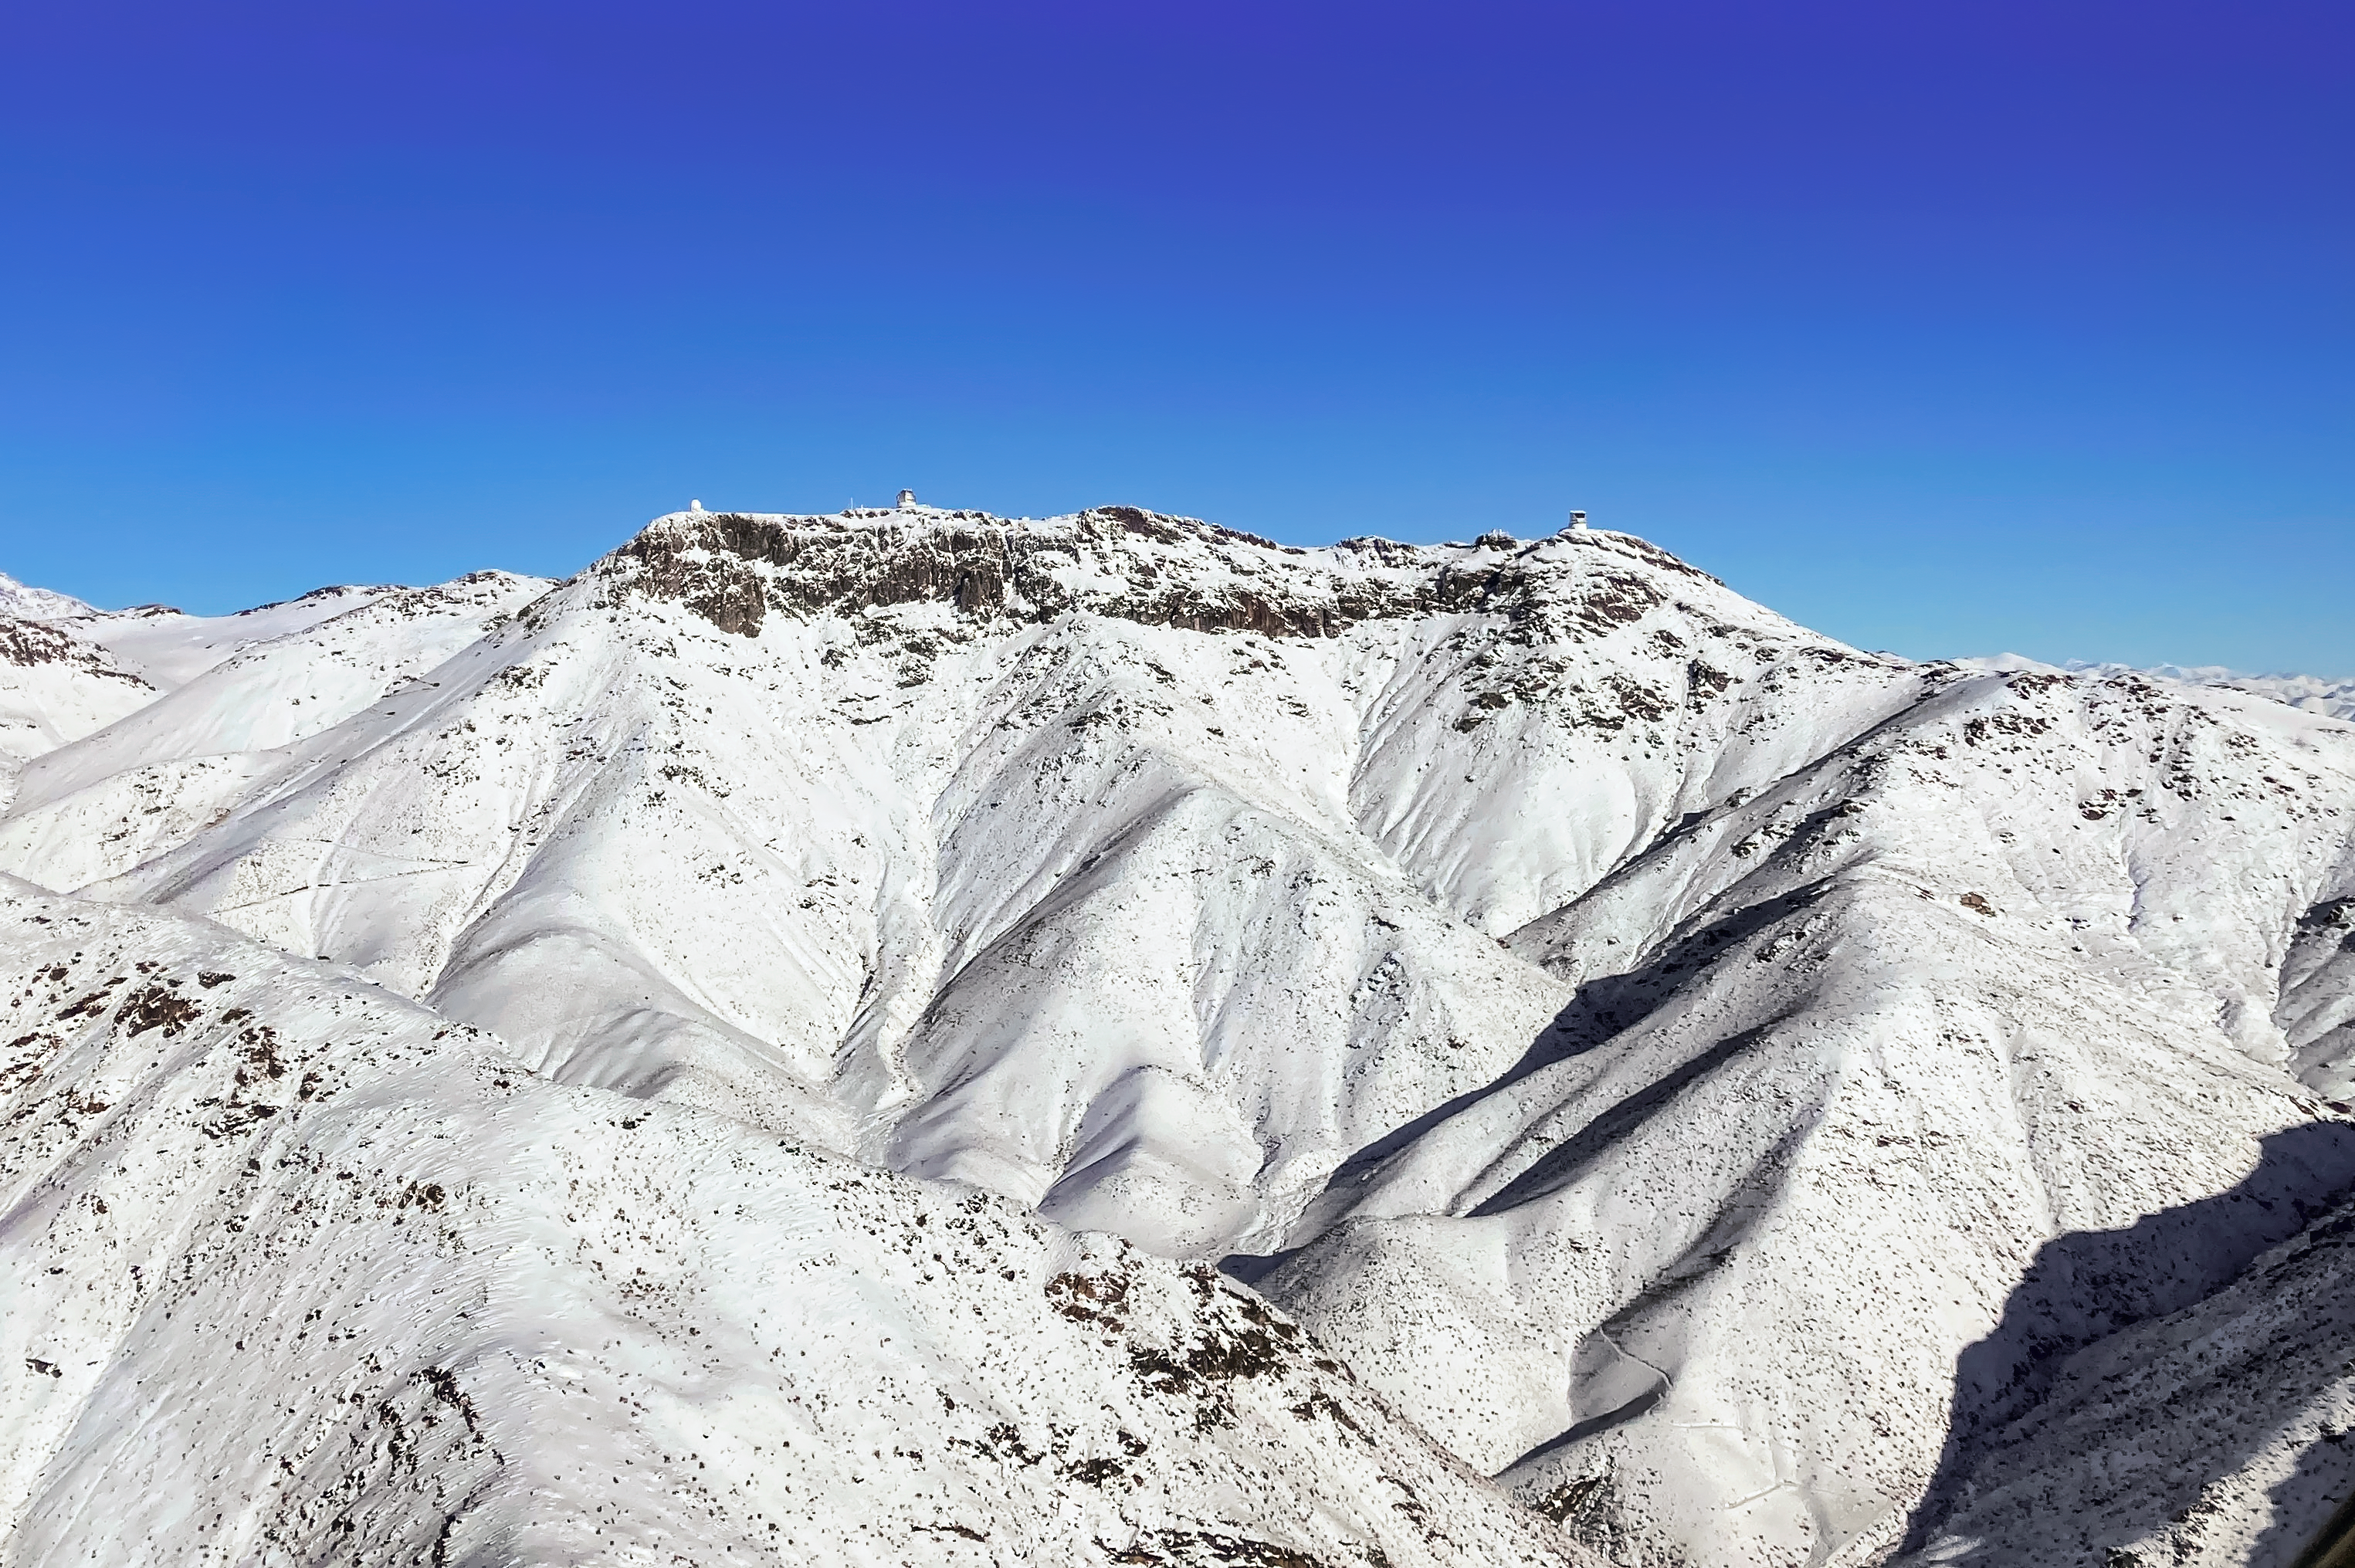

Snow on Cerro Pachón

A powerful Chilean winter storm covered the top of Cerro Pachón in July 2022. The rare storm dropped approximately 1.5 meters of snow.

Credit: NOIRLab/NSF/AURA/F. Bruno